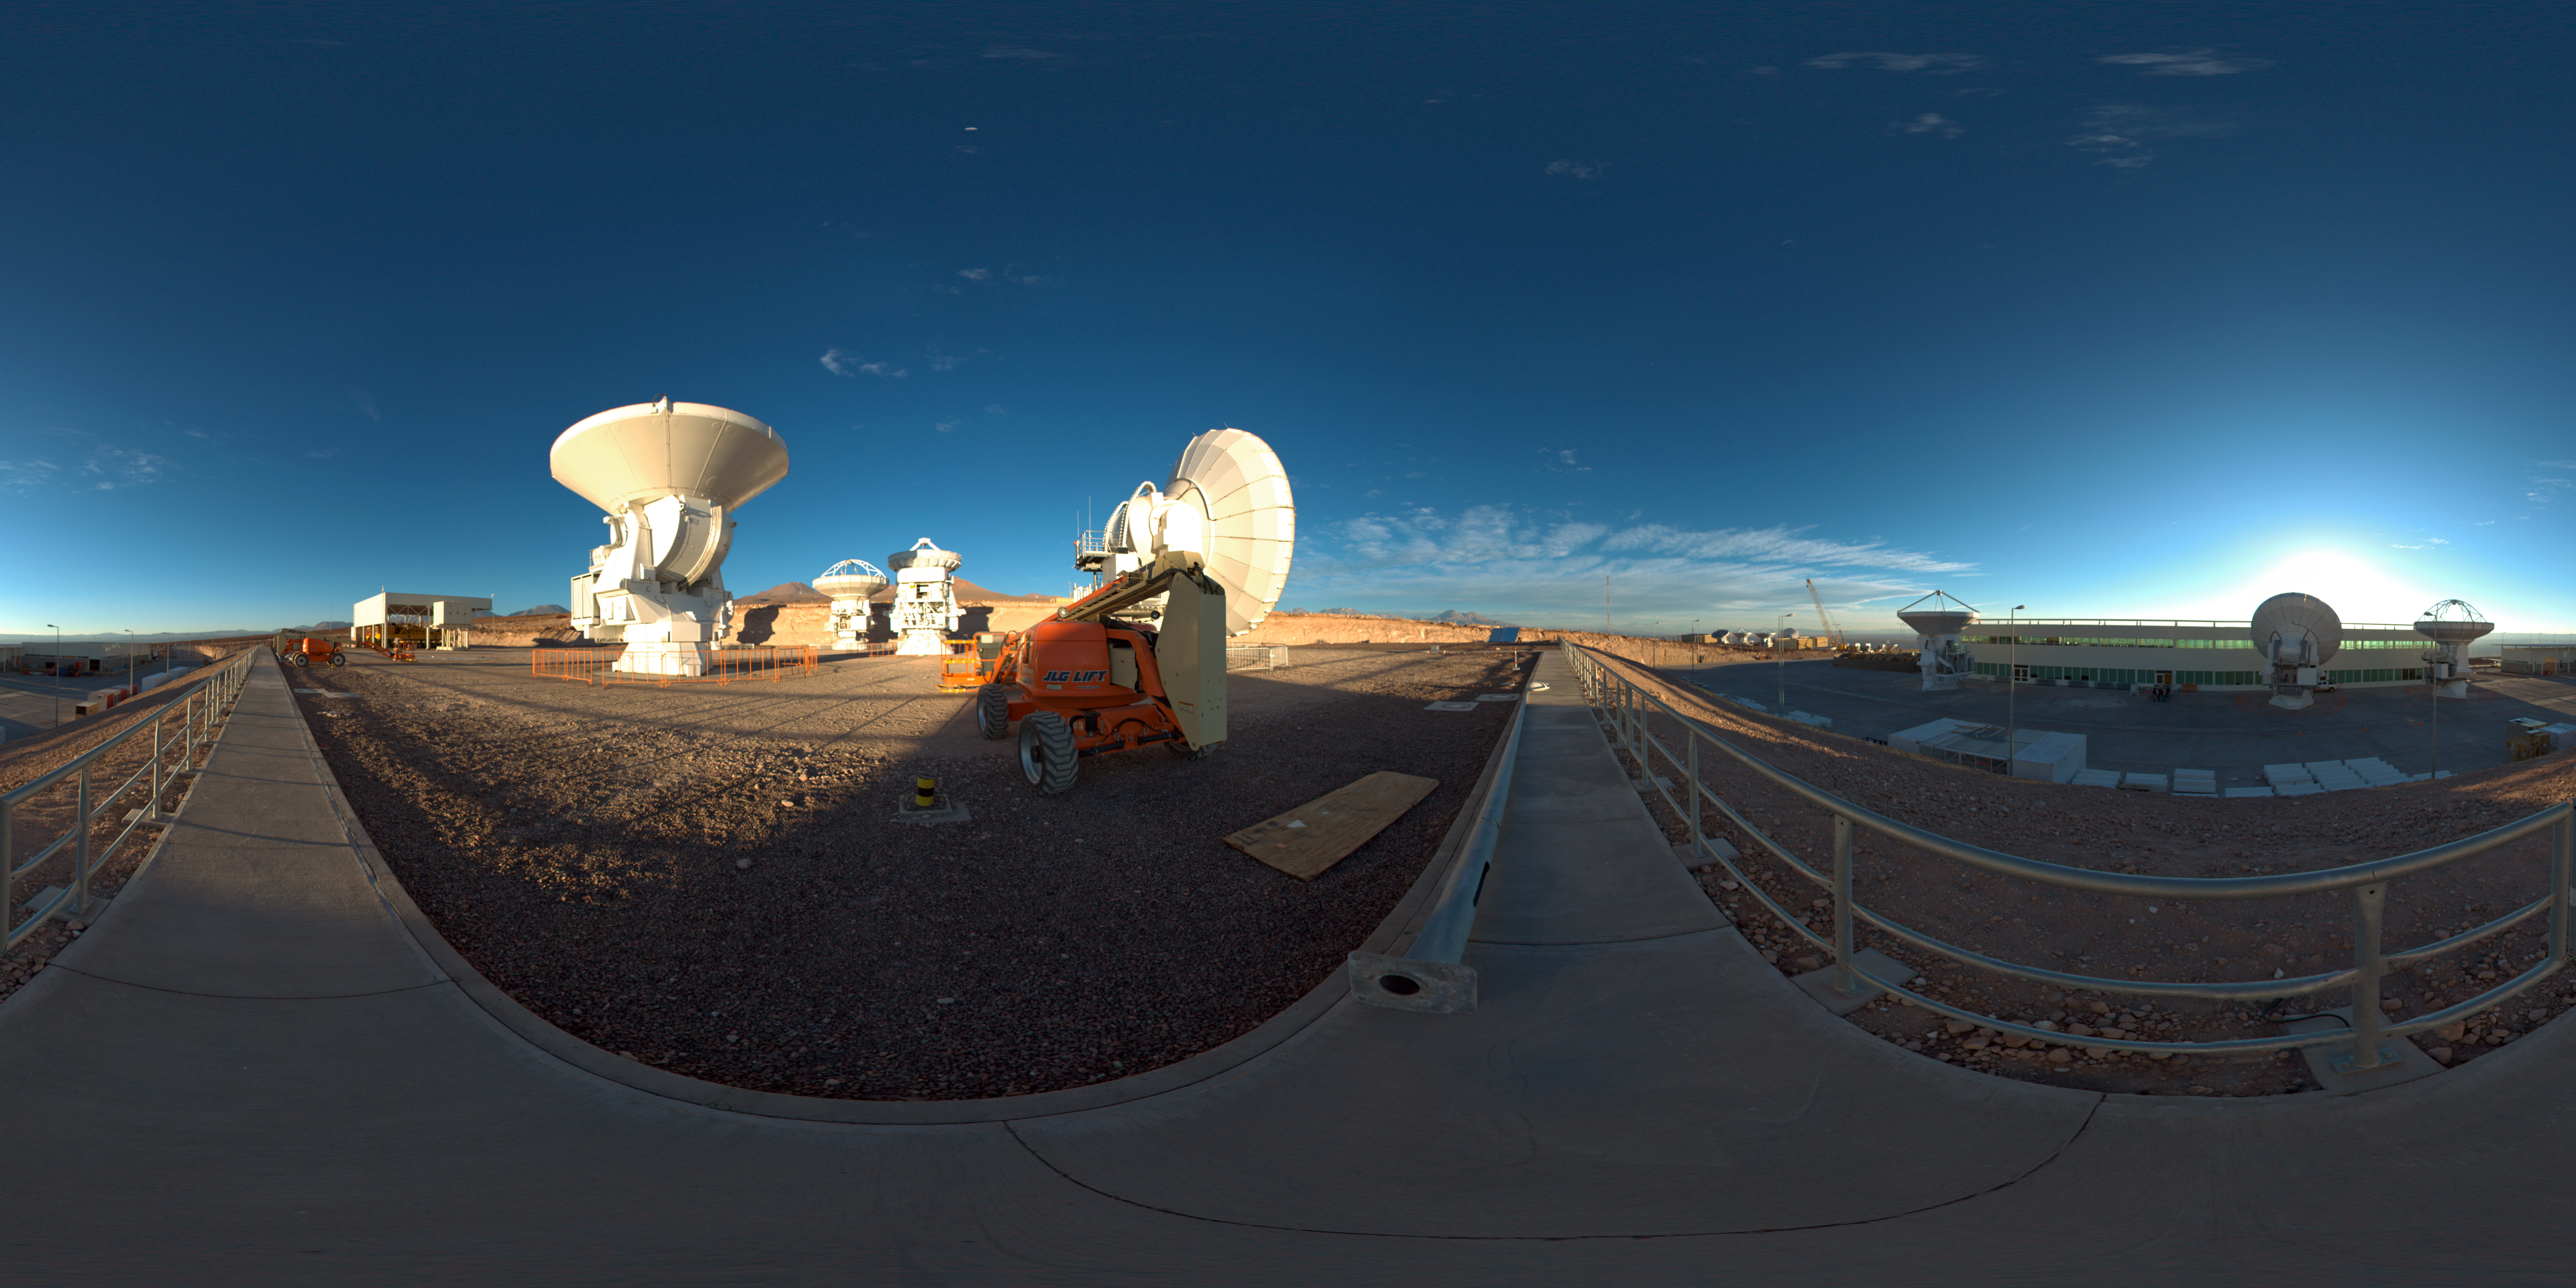

OSF antennas panorama

This 360 degree panorama image shows some of the antennae at the ALMA Operations Support Facility (OSF), located at 2900 metres altitude, on the road to Chajnantor in Chile.

Credit: ESO